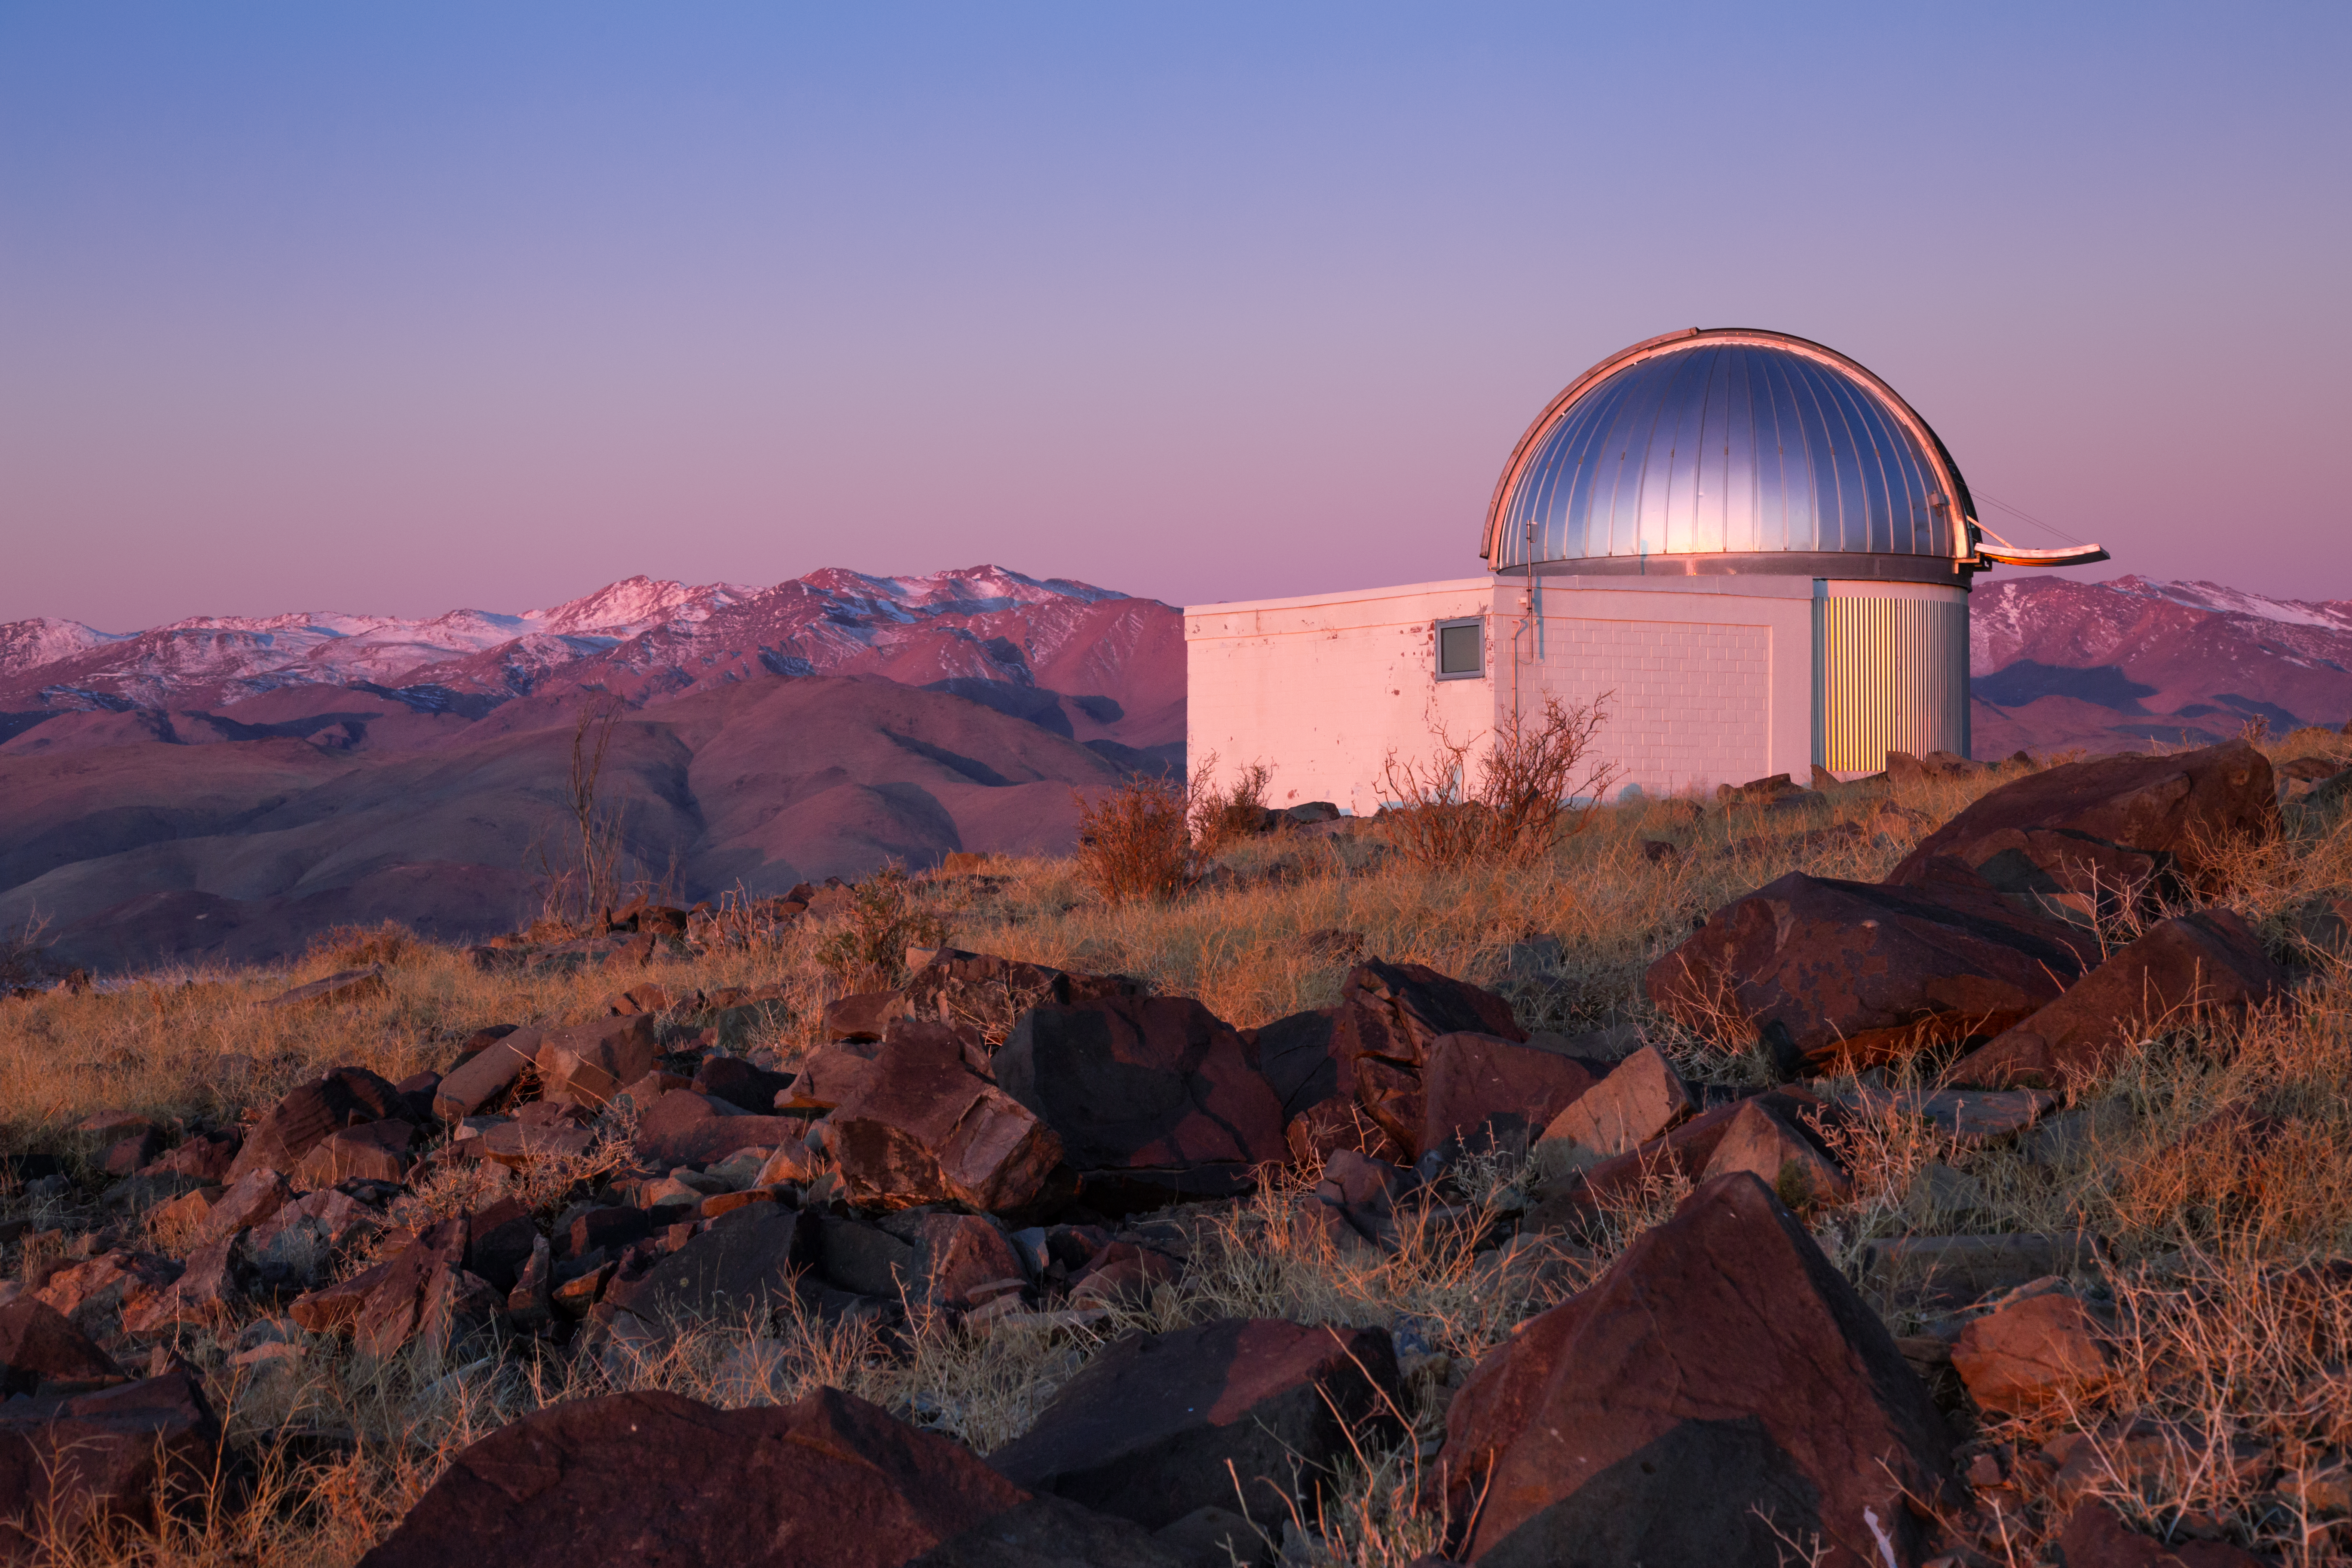

TRAPPIST–south bathed in soft light

On the rocky peak of La Silla, TRAPPIST–South (TRAnsiting Planets and PlanetesImals Small Telescope–South) awaits another night of observations. This 60 cm telescope is devoted to the study of planetary systems.

Credit: L. Zychova/ESO